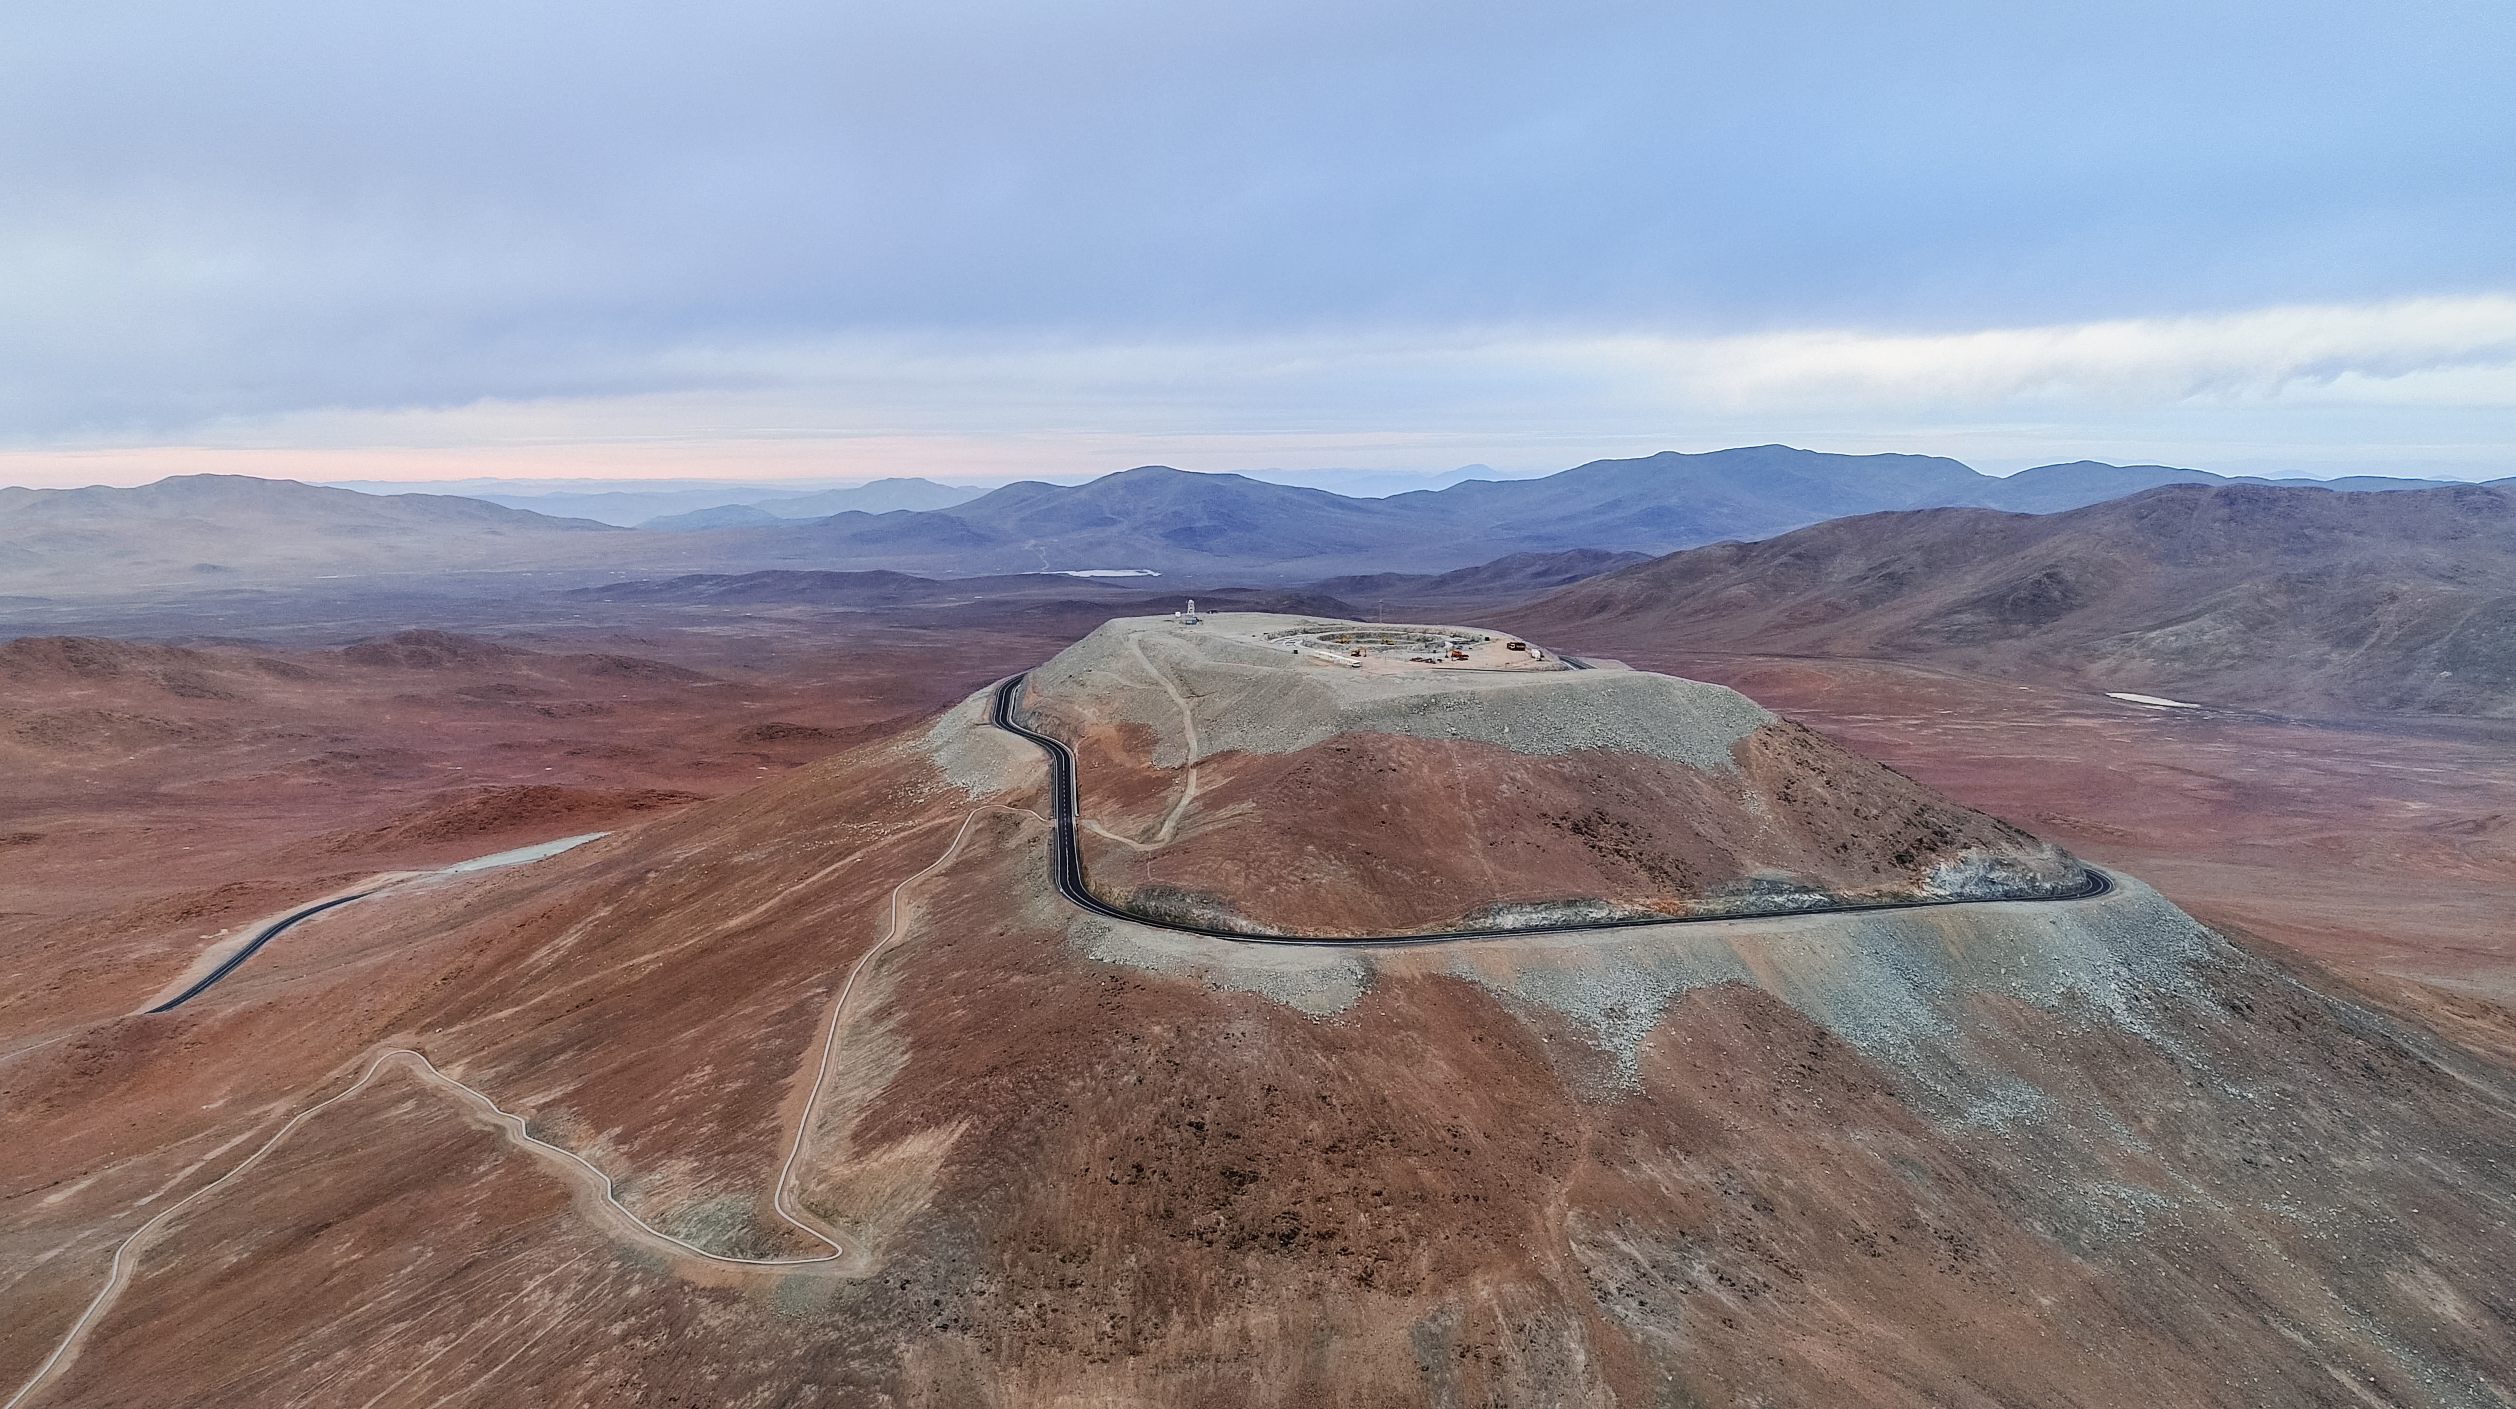

Watch this space

A bird's eye view of Cerro Armazones, the future home of the Extremely Large Telescope (ELT). When completed it will be the world's biggest "eye on the sky", with a 39-metre diameter mirror.

Credit: ESO